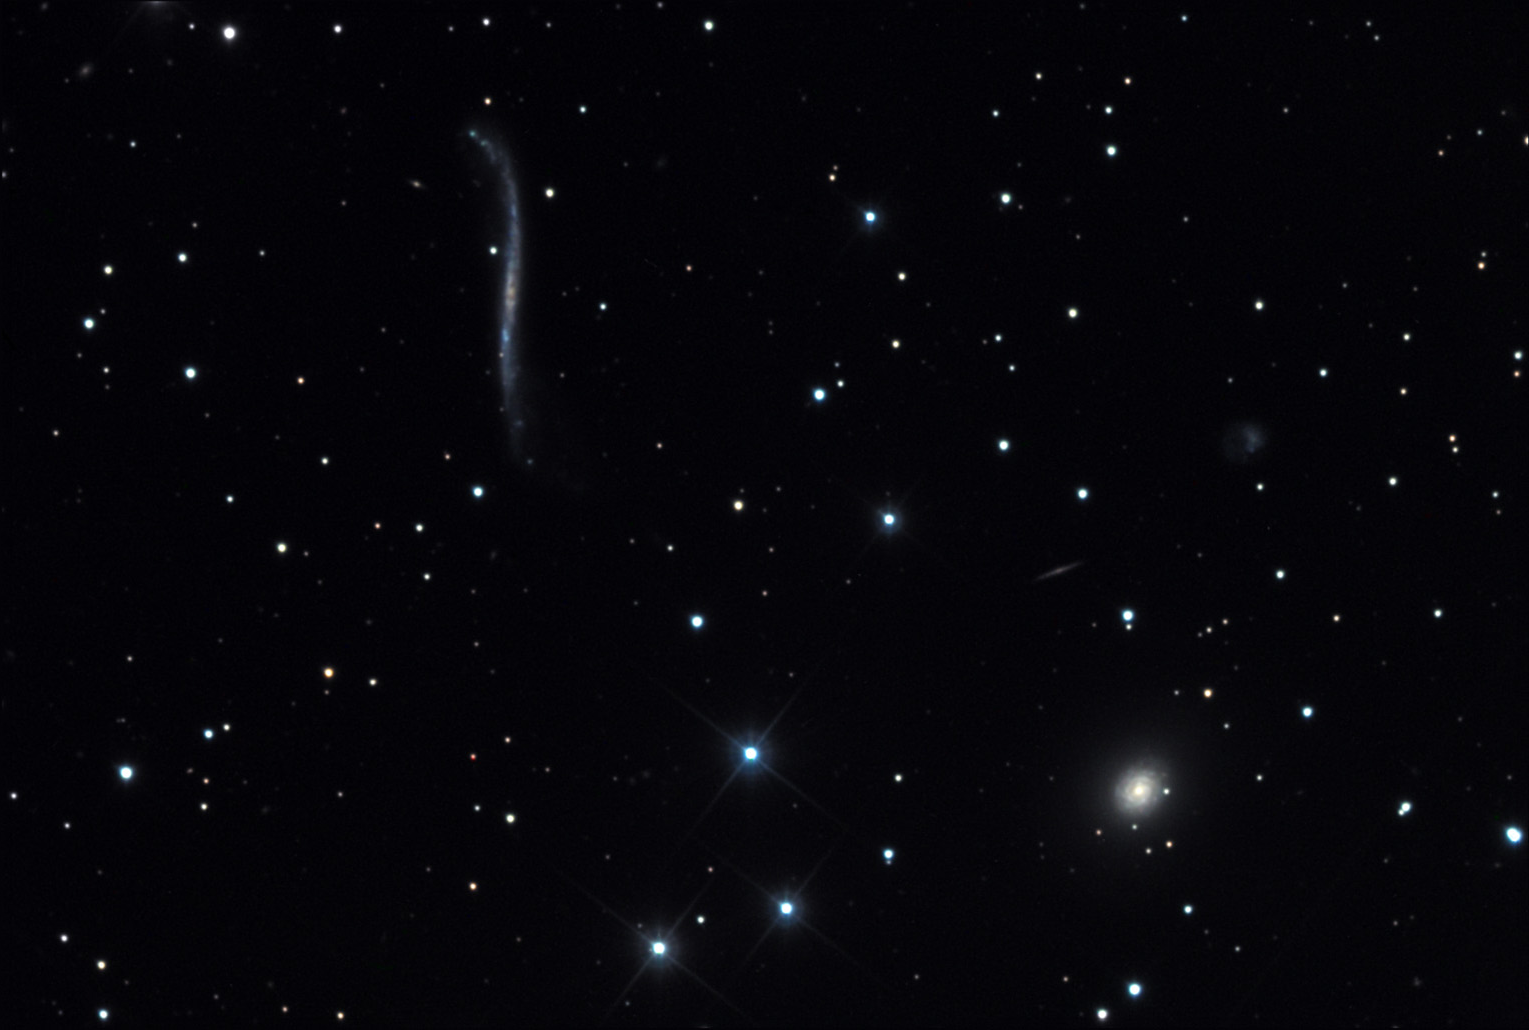

Integral Sign

If you were undecided, this galaxy should dispel any remaining uncertainty that math and astronomy are inextricably related.

This image was taken as part of Advanced Observing Program (AOP) program at Kitt Peak Visitor Center during 2014.

Credit: KPNO/NOIRLab/NSF/AURA/Bonnie Fisher and Mike Shade/Adam Block